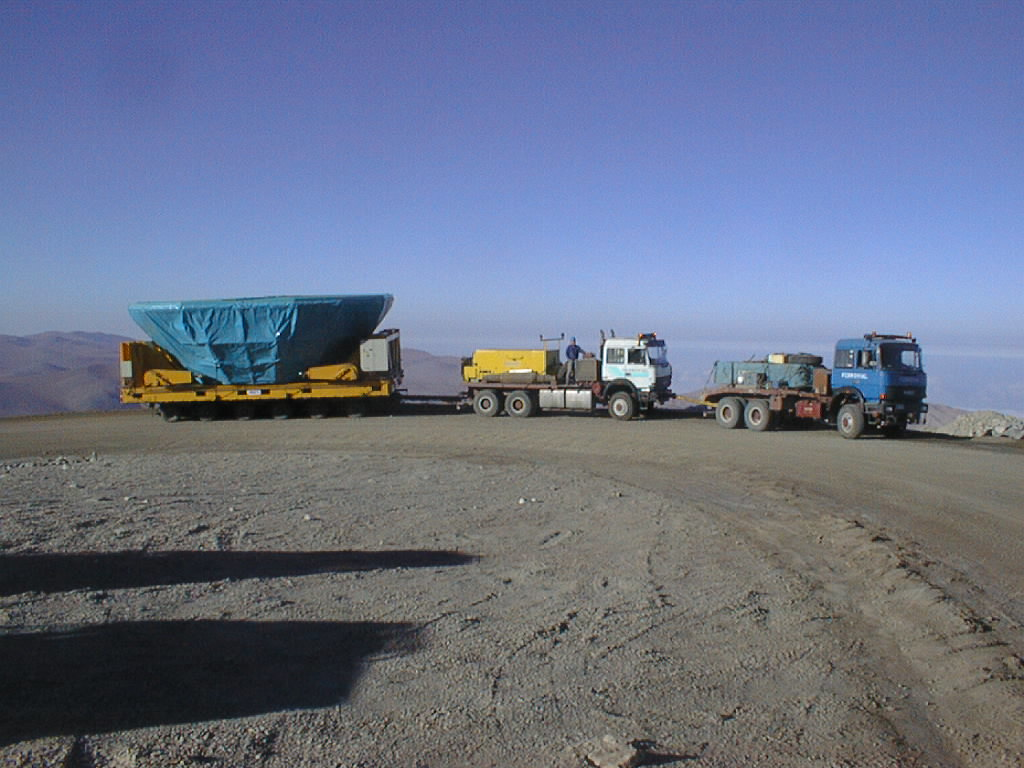

Transportation of the M1 cell and mirror

Navigating one of the road bends on the way towards the upper platform, at the Paranal Observatory. (Photo obtained on March 3, 1998).

Credit: ESO